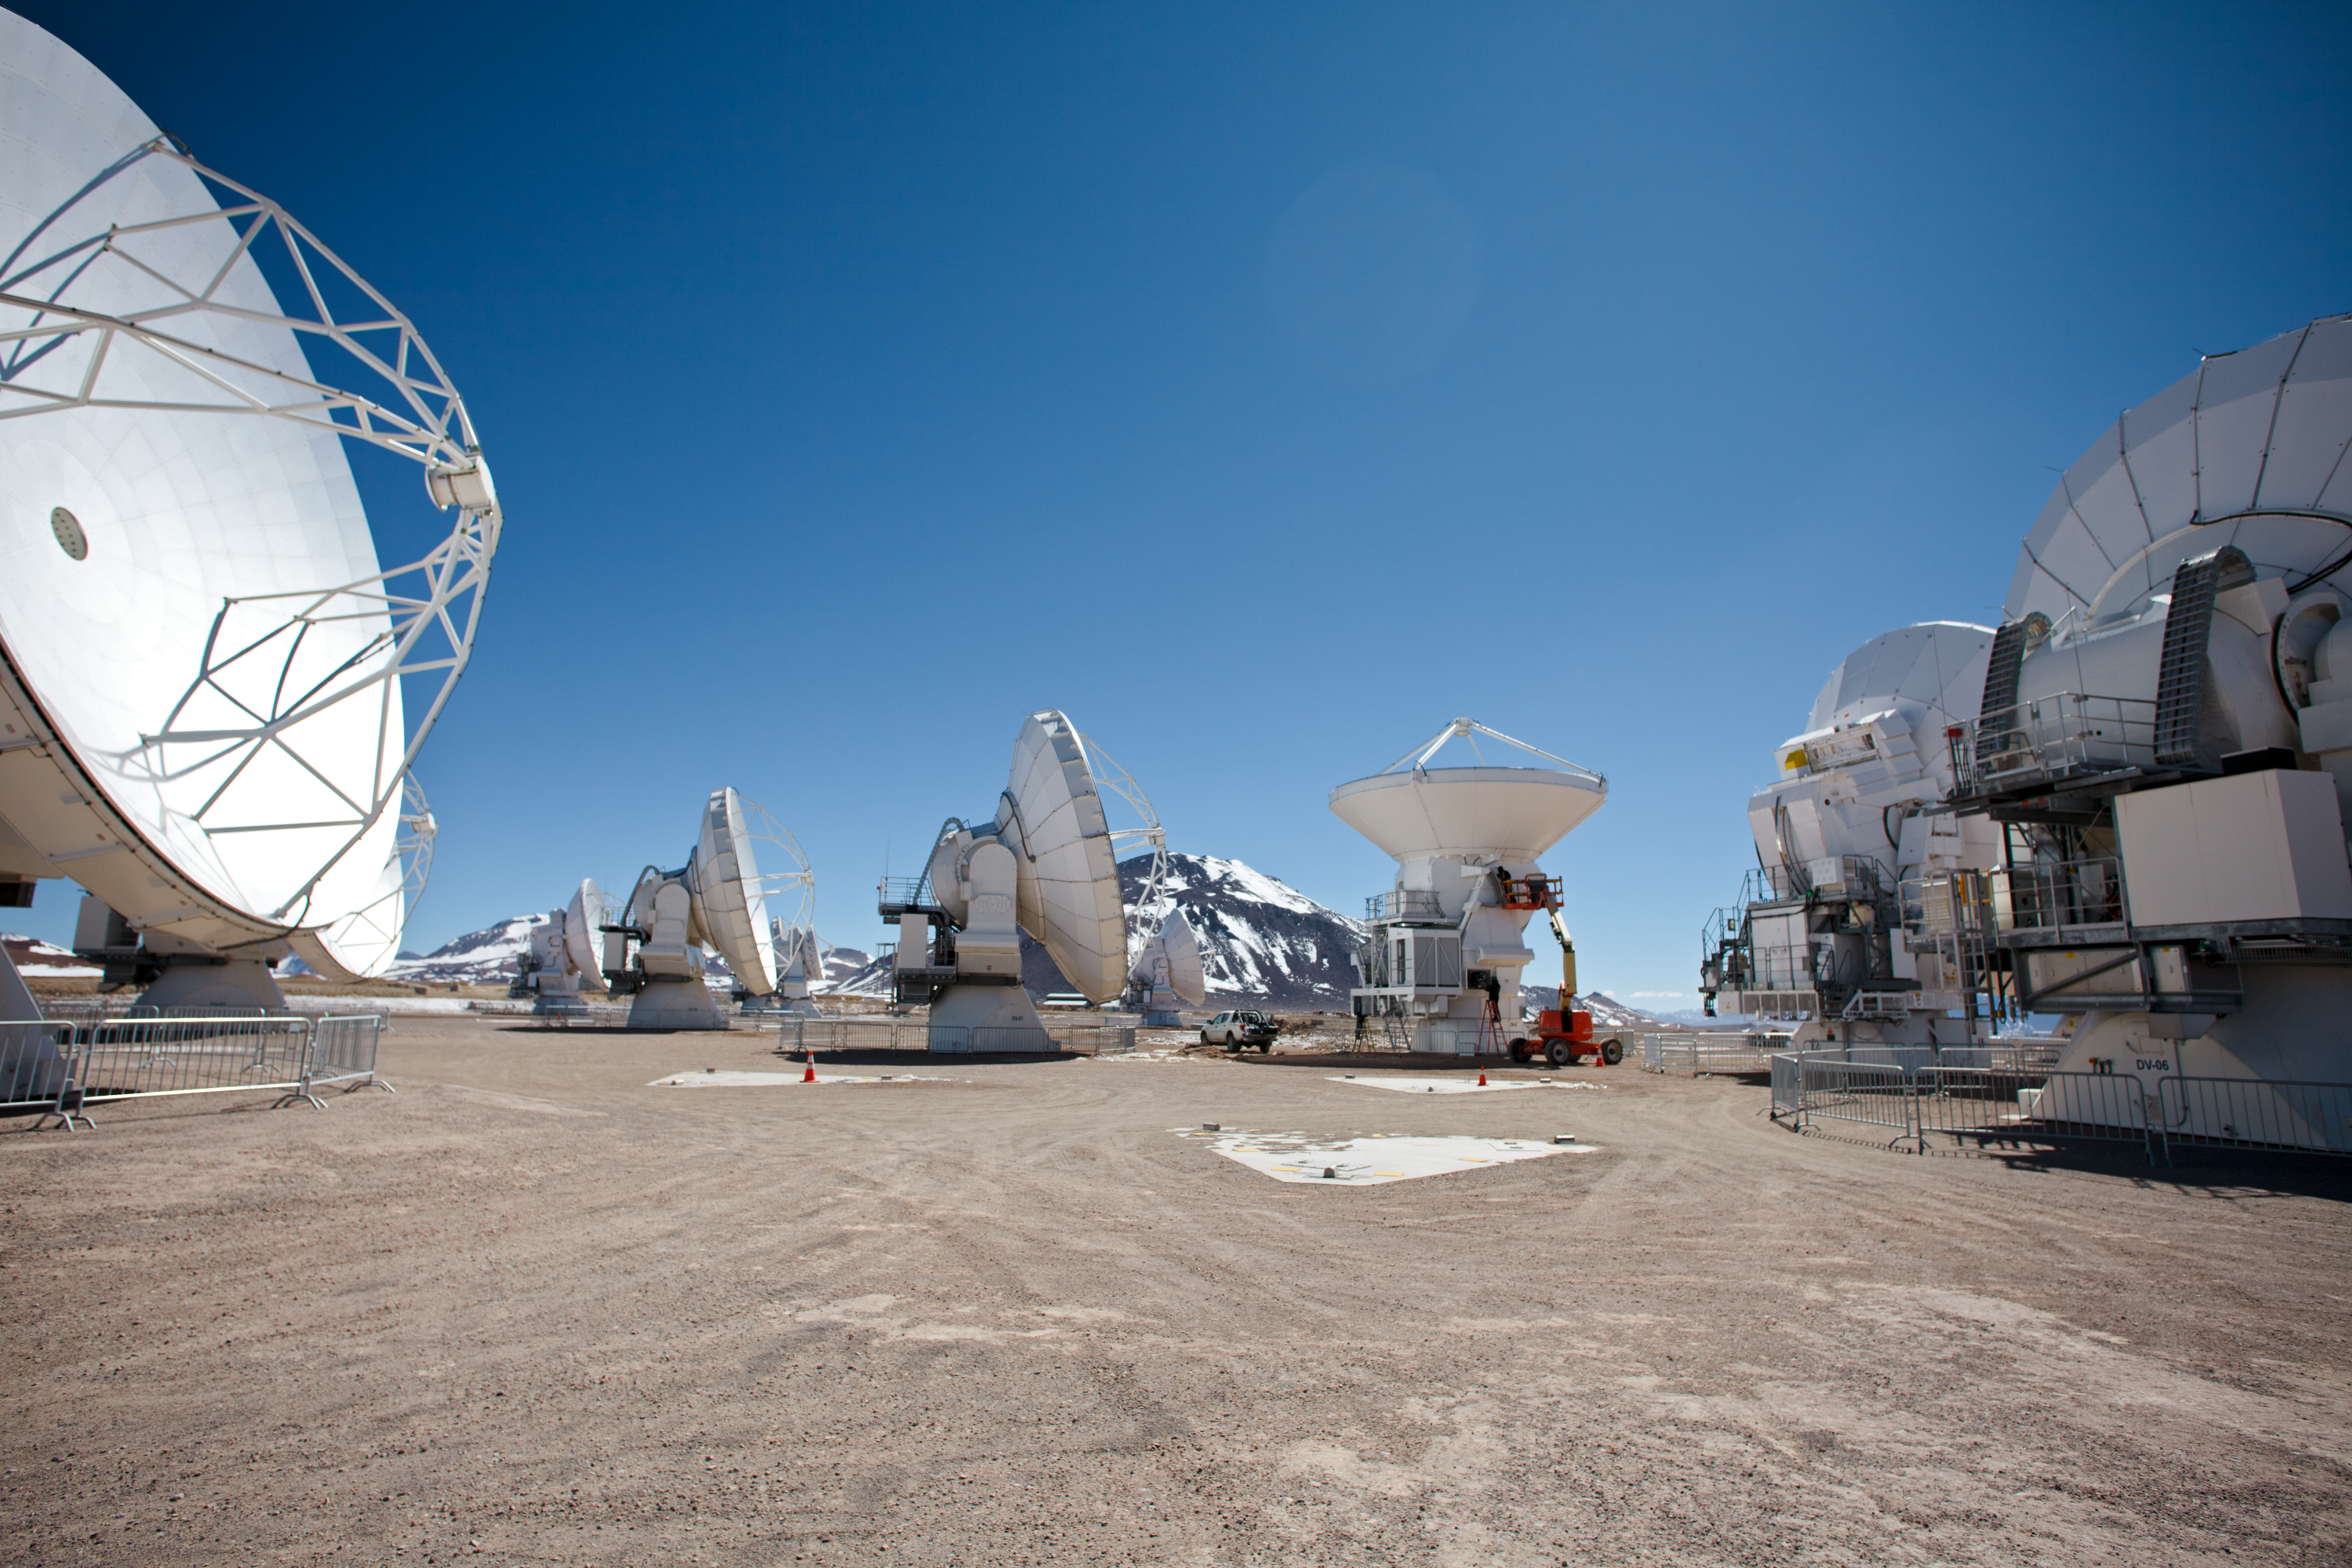

ALMA antennas

A collection of ALMA antennas at the Chajnantor plateau high in the Atacama Desert.

Credit: ESO